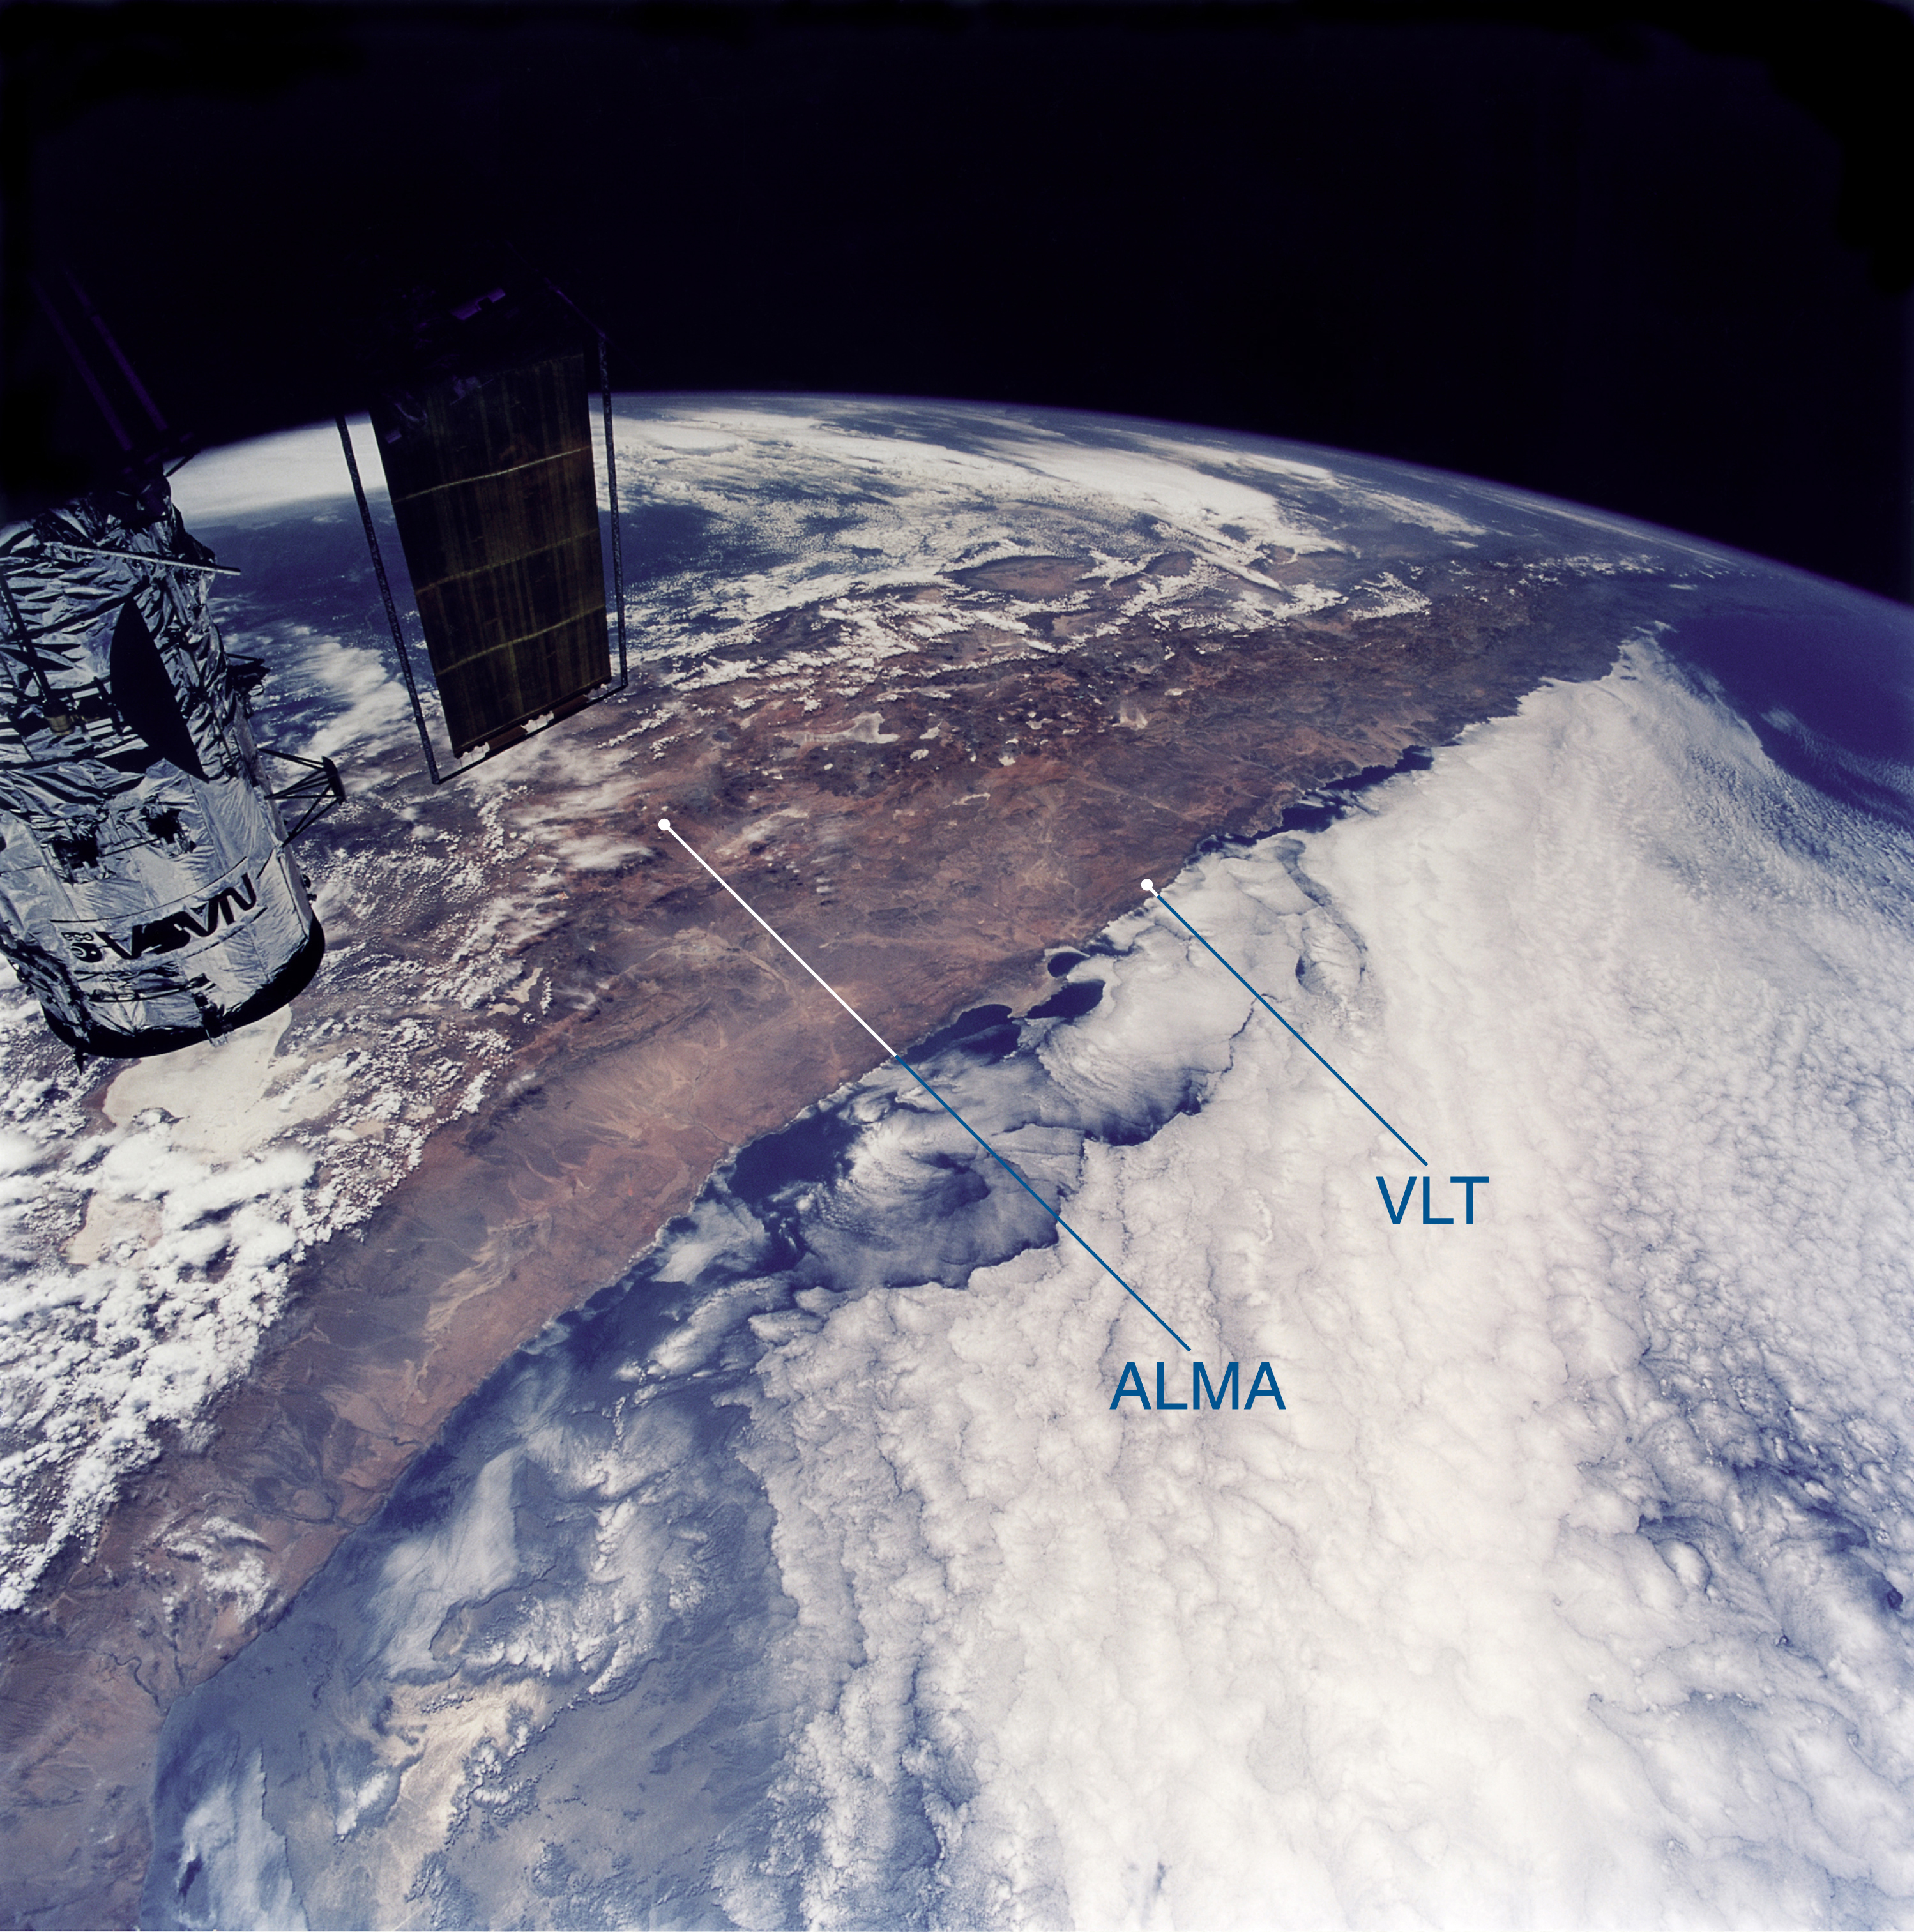

View of northern Chile

View of Northern Chile, as seen from the NASA Space Shuttle during a servicing mission to the Hubble Space Telescope (partly visible to the left). The Atacama Desert, site of the ESO VLT at Paranal Observatory and the proposed location for ALMA at Chajnantor, is seen from North (foreground) to South. The two sites are only a few hundred km distant from each other. Few clouds are seen in this extremely dry area, due to the influence of the cold Humboldt Stream along the Chilean Pacific coast (right) and the high Andes mountains (left) that act as a barrier. Photo courtesy ESA astronaut Claude Nicollier.

Credit: Claude Nicollier